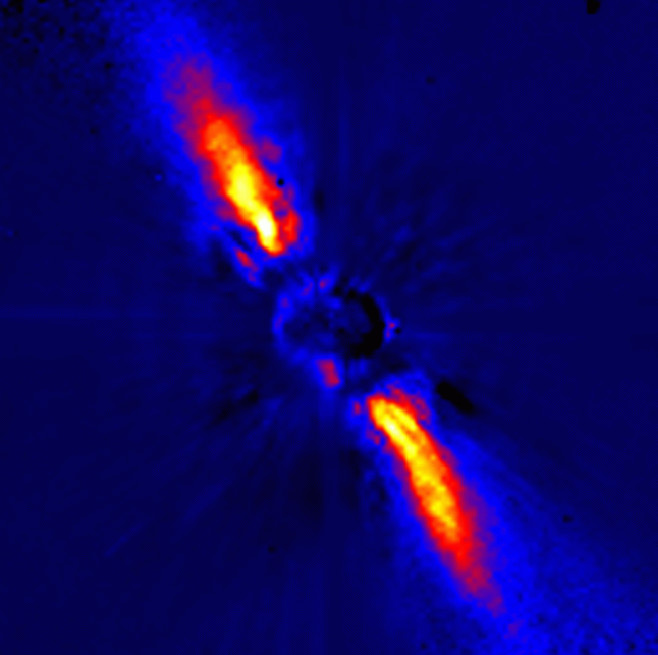

Disc around Beta Pictoris

This image represents Beta Pictoris. The disc around Beta Pictoris is probably connected with a planetary system. In particular, various independent observations have led to the conclusion that comets are present around this star, and variability of its intensity has been tentatively attributed to the occultation (partial eclipse) by an orbiting planet. The image was obtained by combining coronography (in which the light from the star is greatly weakened by covering its image with a small disk at the focus of the telescope) with the technique of high-angular resolution by means of adaptive optics which nearly eliminate the adverse effect of the turbulence in the terrestrial atmosphere. This results in a very sharp image with a high spatial resolution (0.12 arcsec) and a high dynamical range (10 5) which allows to follow the disk to a very small distance from the star, in this case only 24 AU (3.6 10 9 km), i.e. a distance where planets could be present. In the Solar System, this corresponds to a distance from the Sun to about halfway between Uranus and Neptune.

Credit: ESO